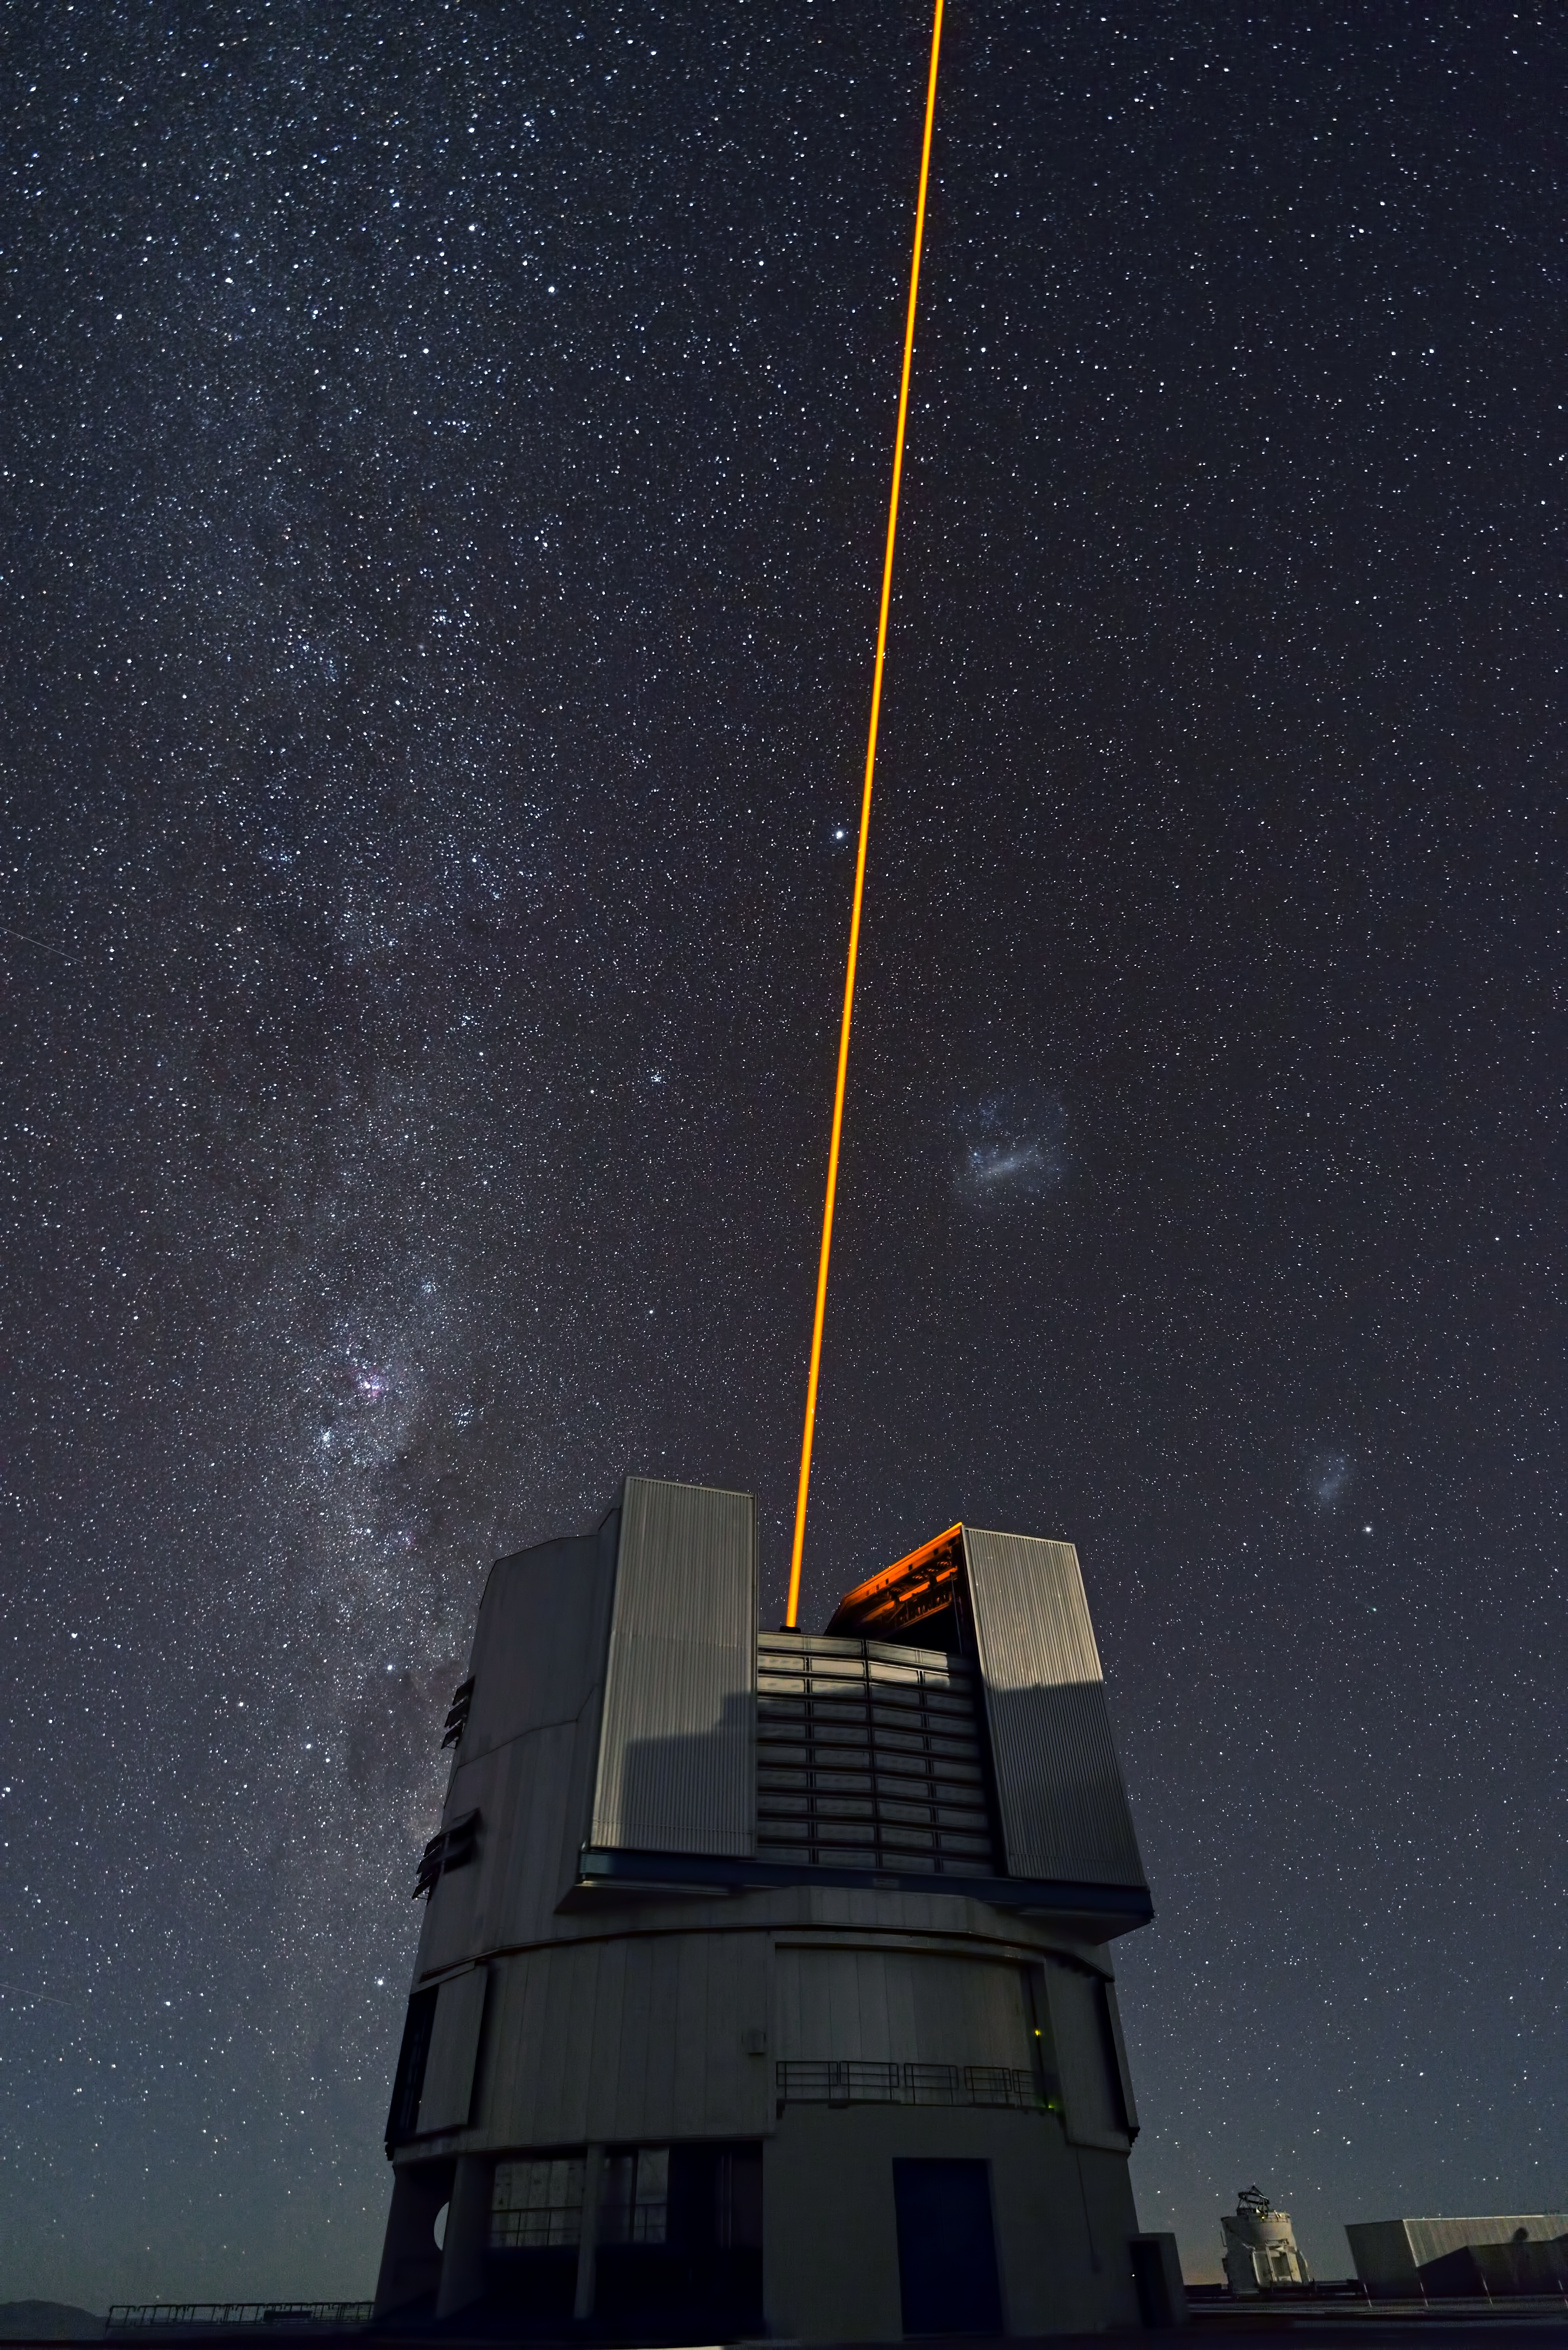

PARLA laser at the VLT

The PARLA laser is used to generate an artificial star about 90 kilometres up in the atmosphere. By creating and observing such a bright point of light astronomers can probe the turbulence in the layers of the atmosphere above the telescope. This information is then used to adjust deformable mirrors in real time in order to correct most of the disturbances caused by the constant movement of atmosphere and create much sharper images. Read more on the ESO announcement ann13010.

Credit: ESO/G.Hüdepohl (atacamaphoto.com)